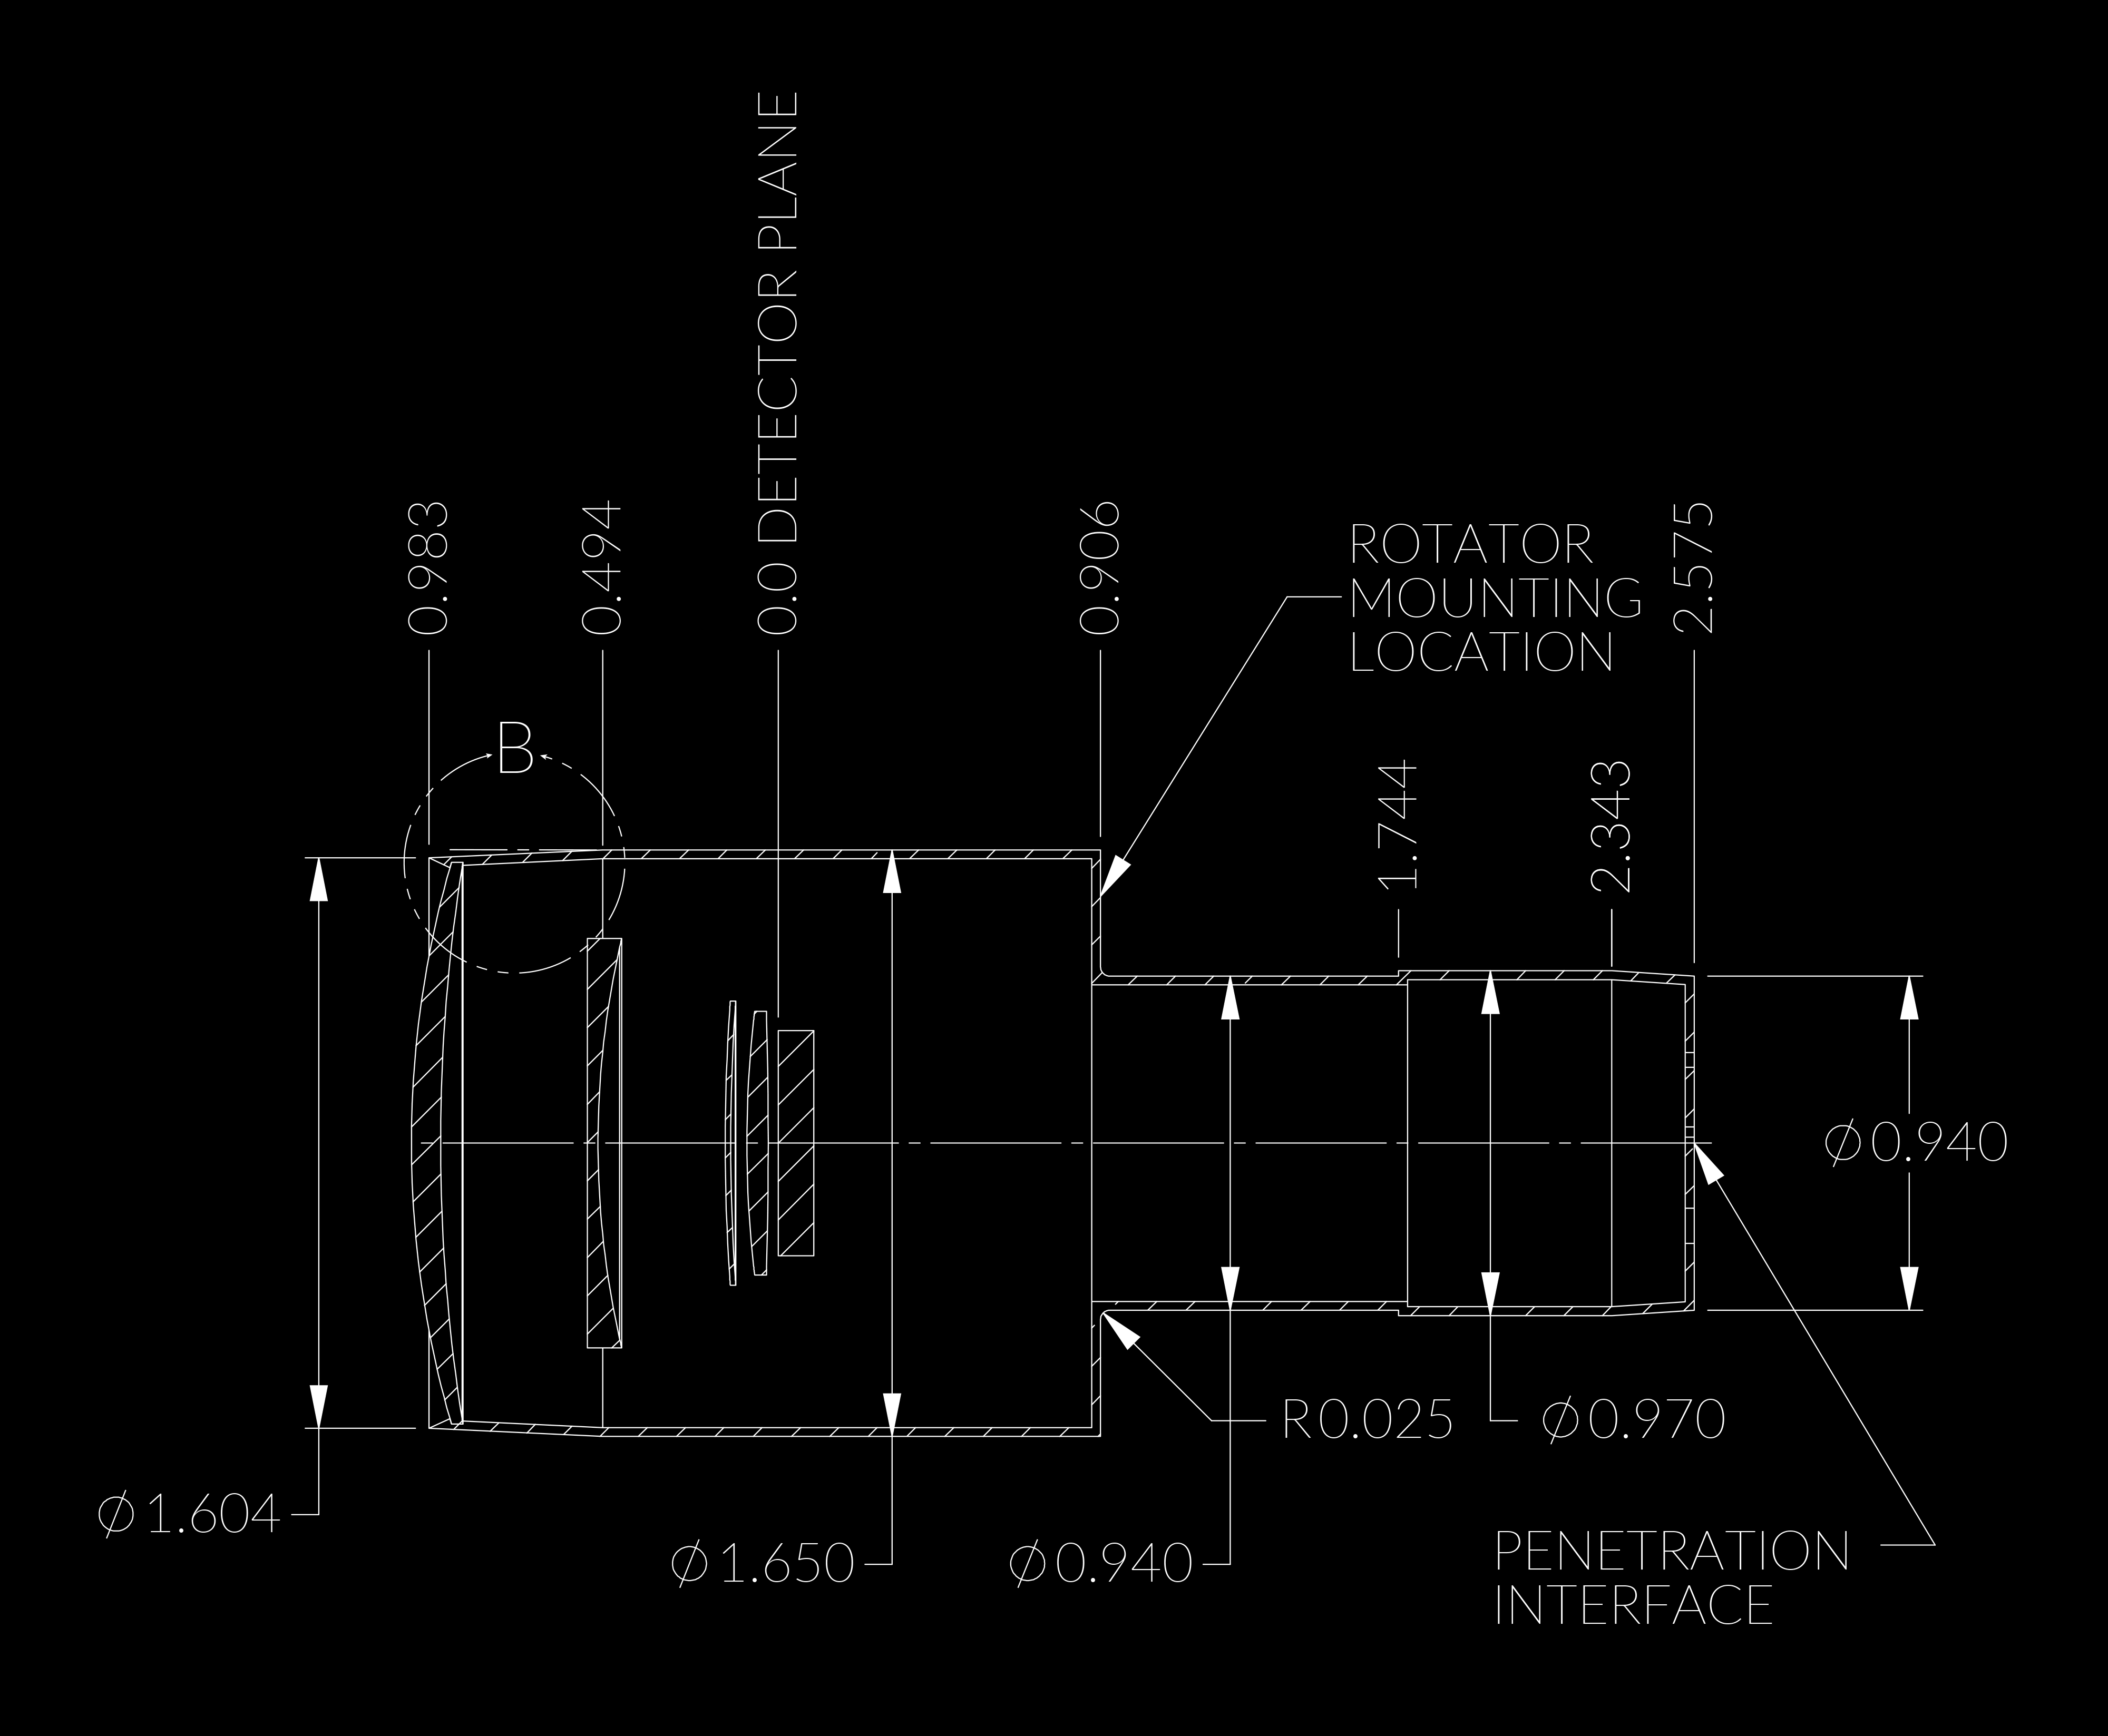

Line Drawings

Credit: Rubin Observatory/NSF/AURA